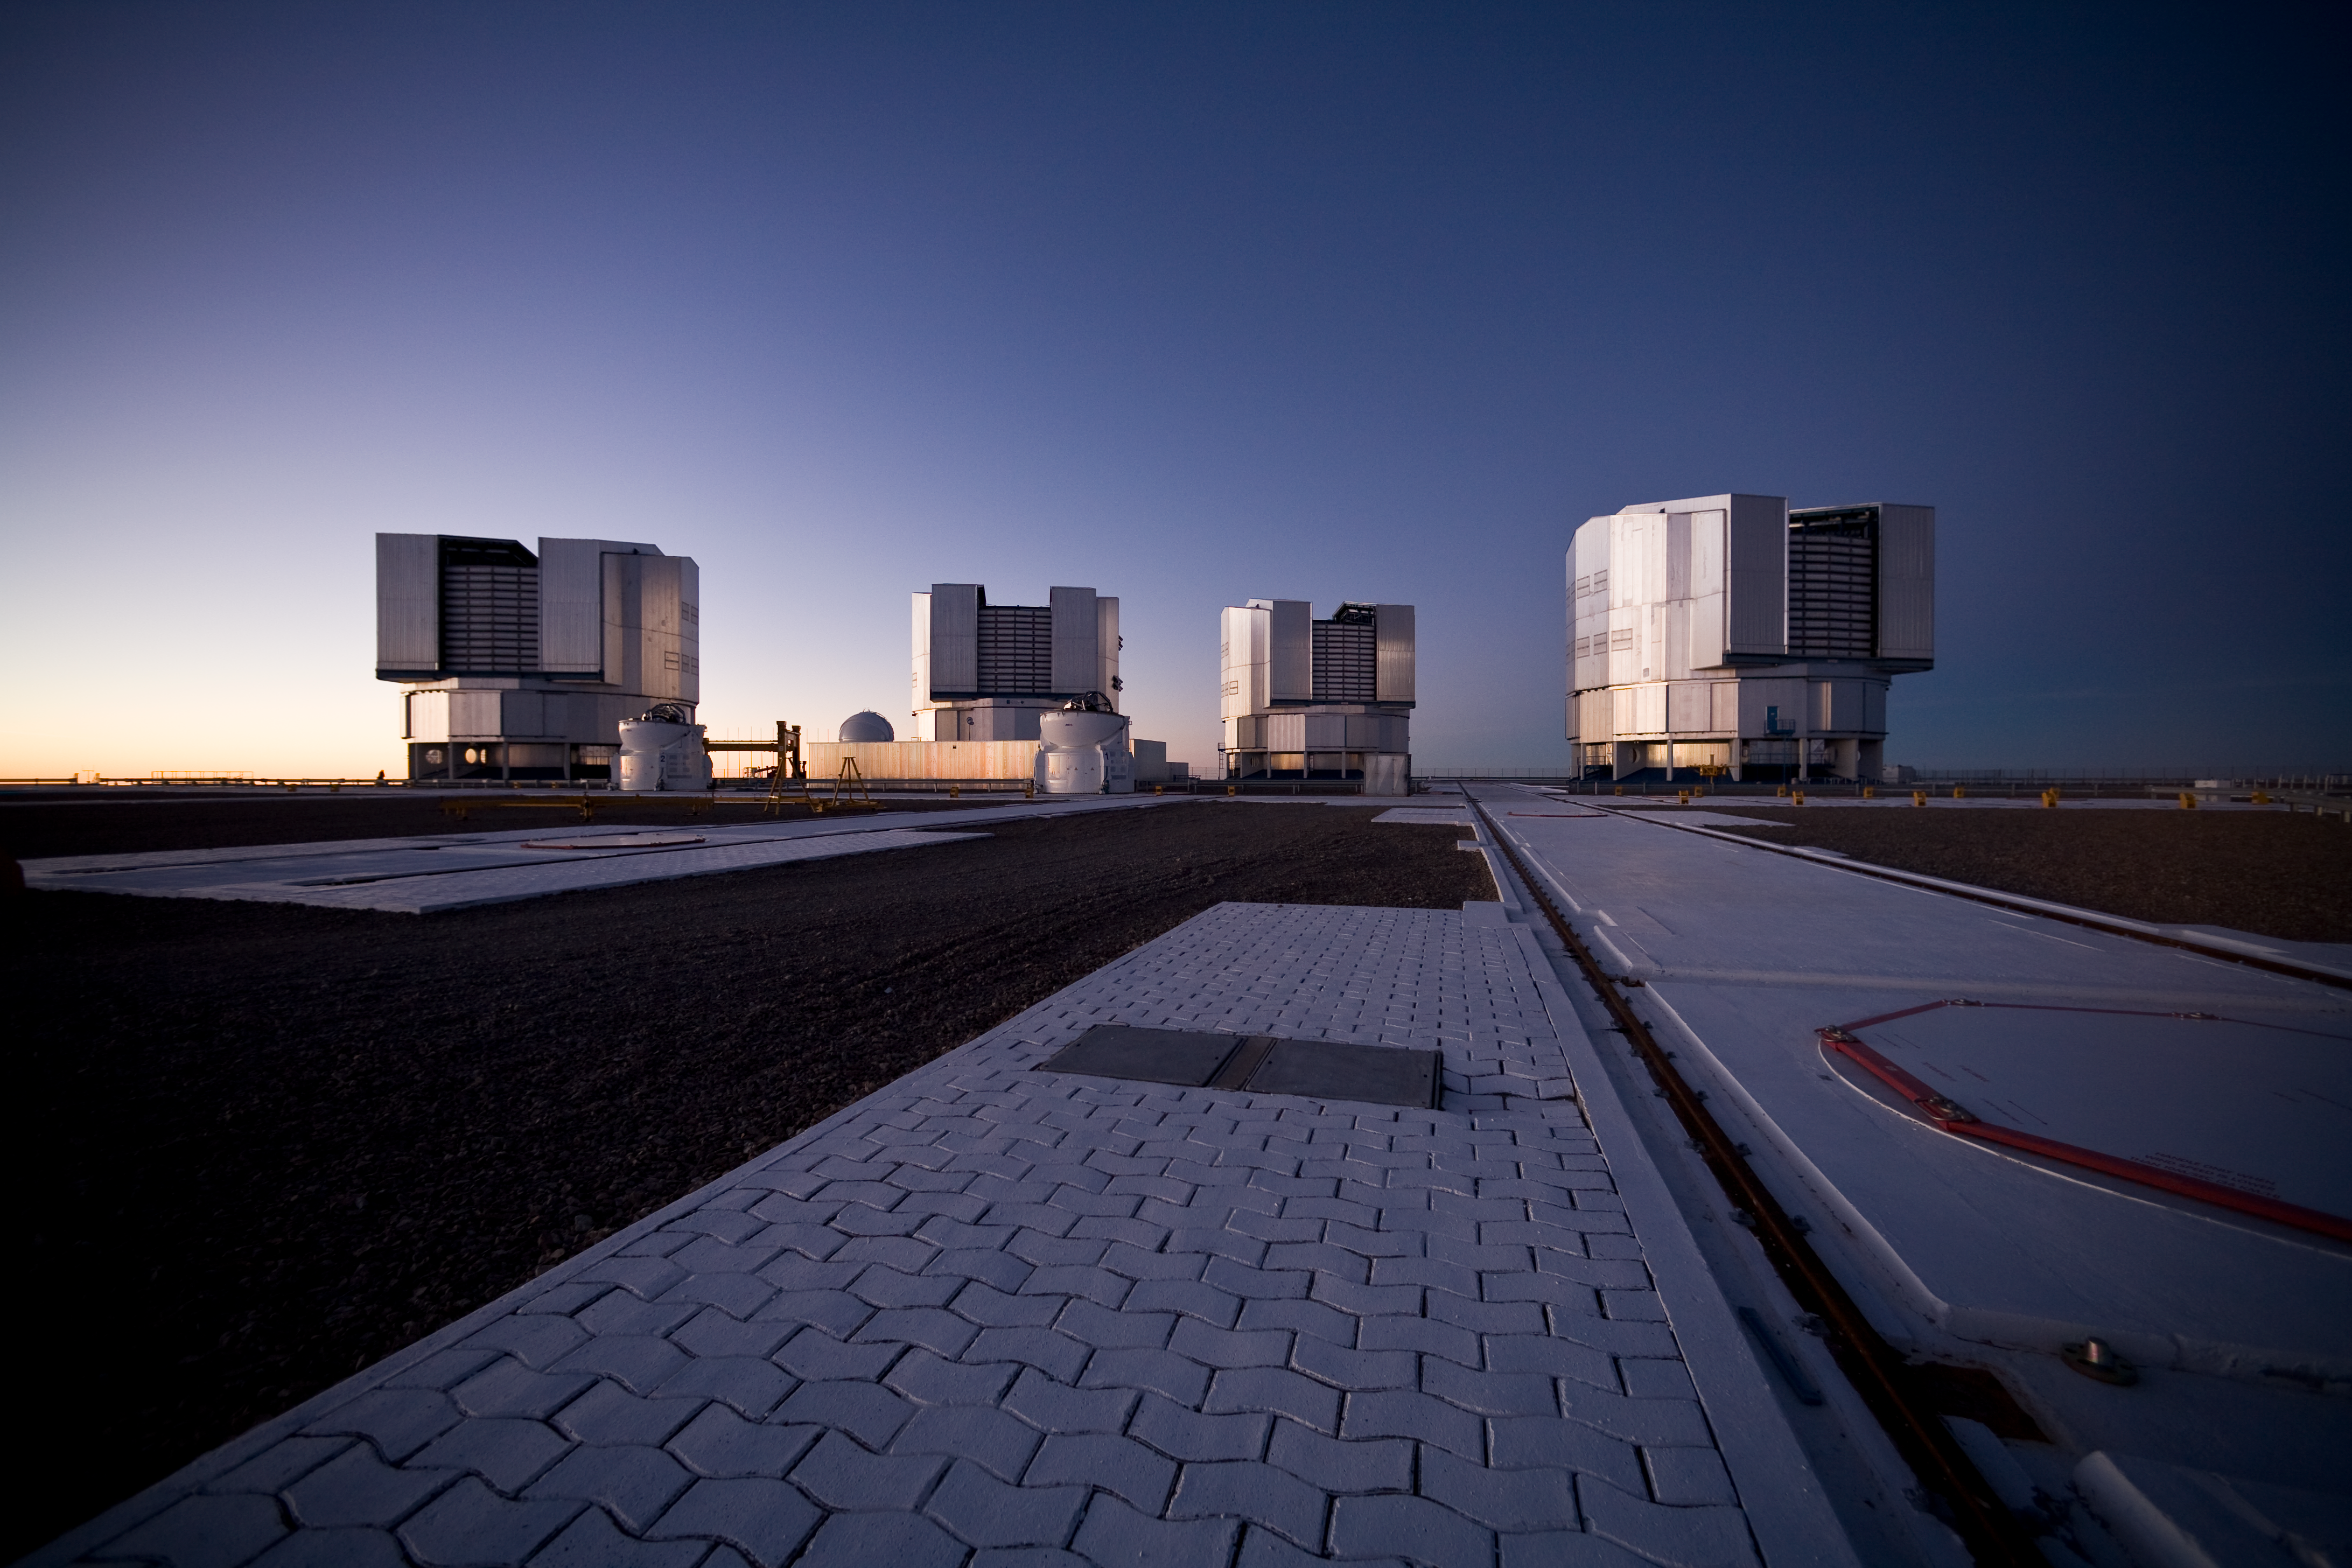

Paranal platform after sunset*

This image of the Paranal platform was taken right after sunset. The four Unit Telescopes are ready to start the observations.

Credit: ESO/H.H.Heyer